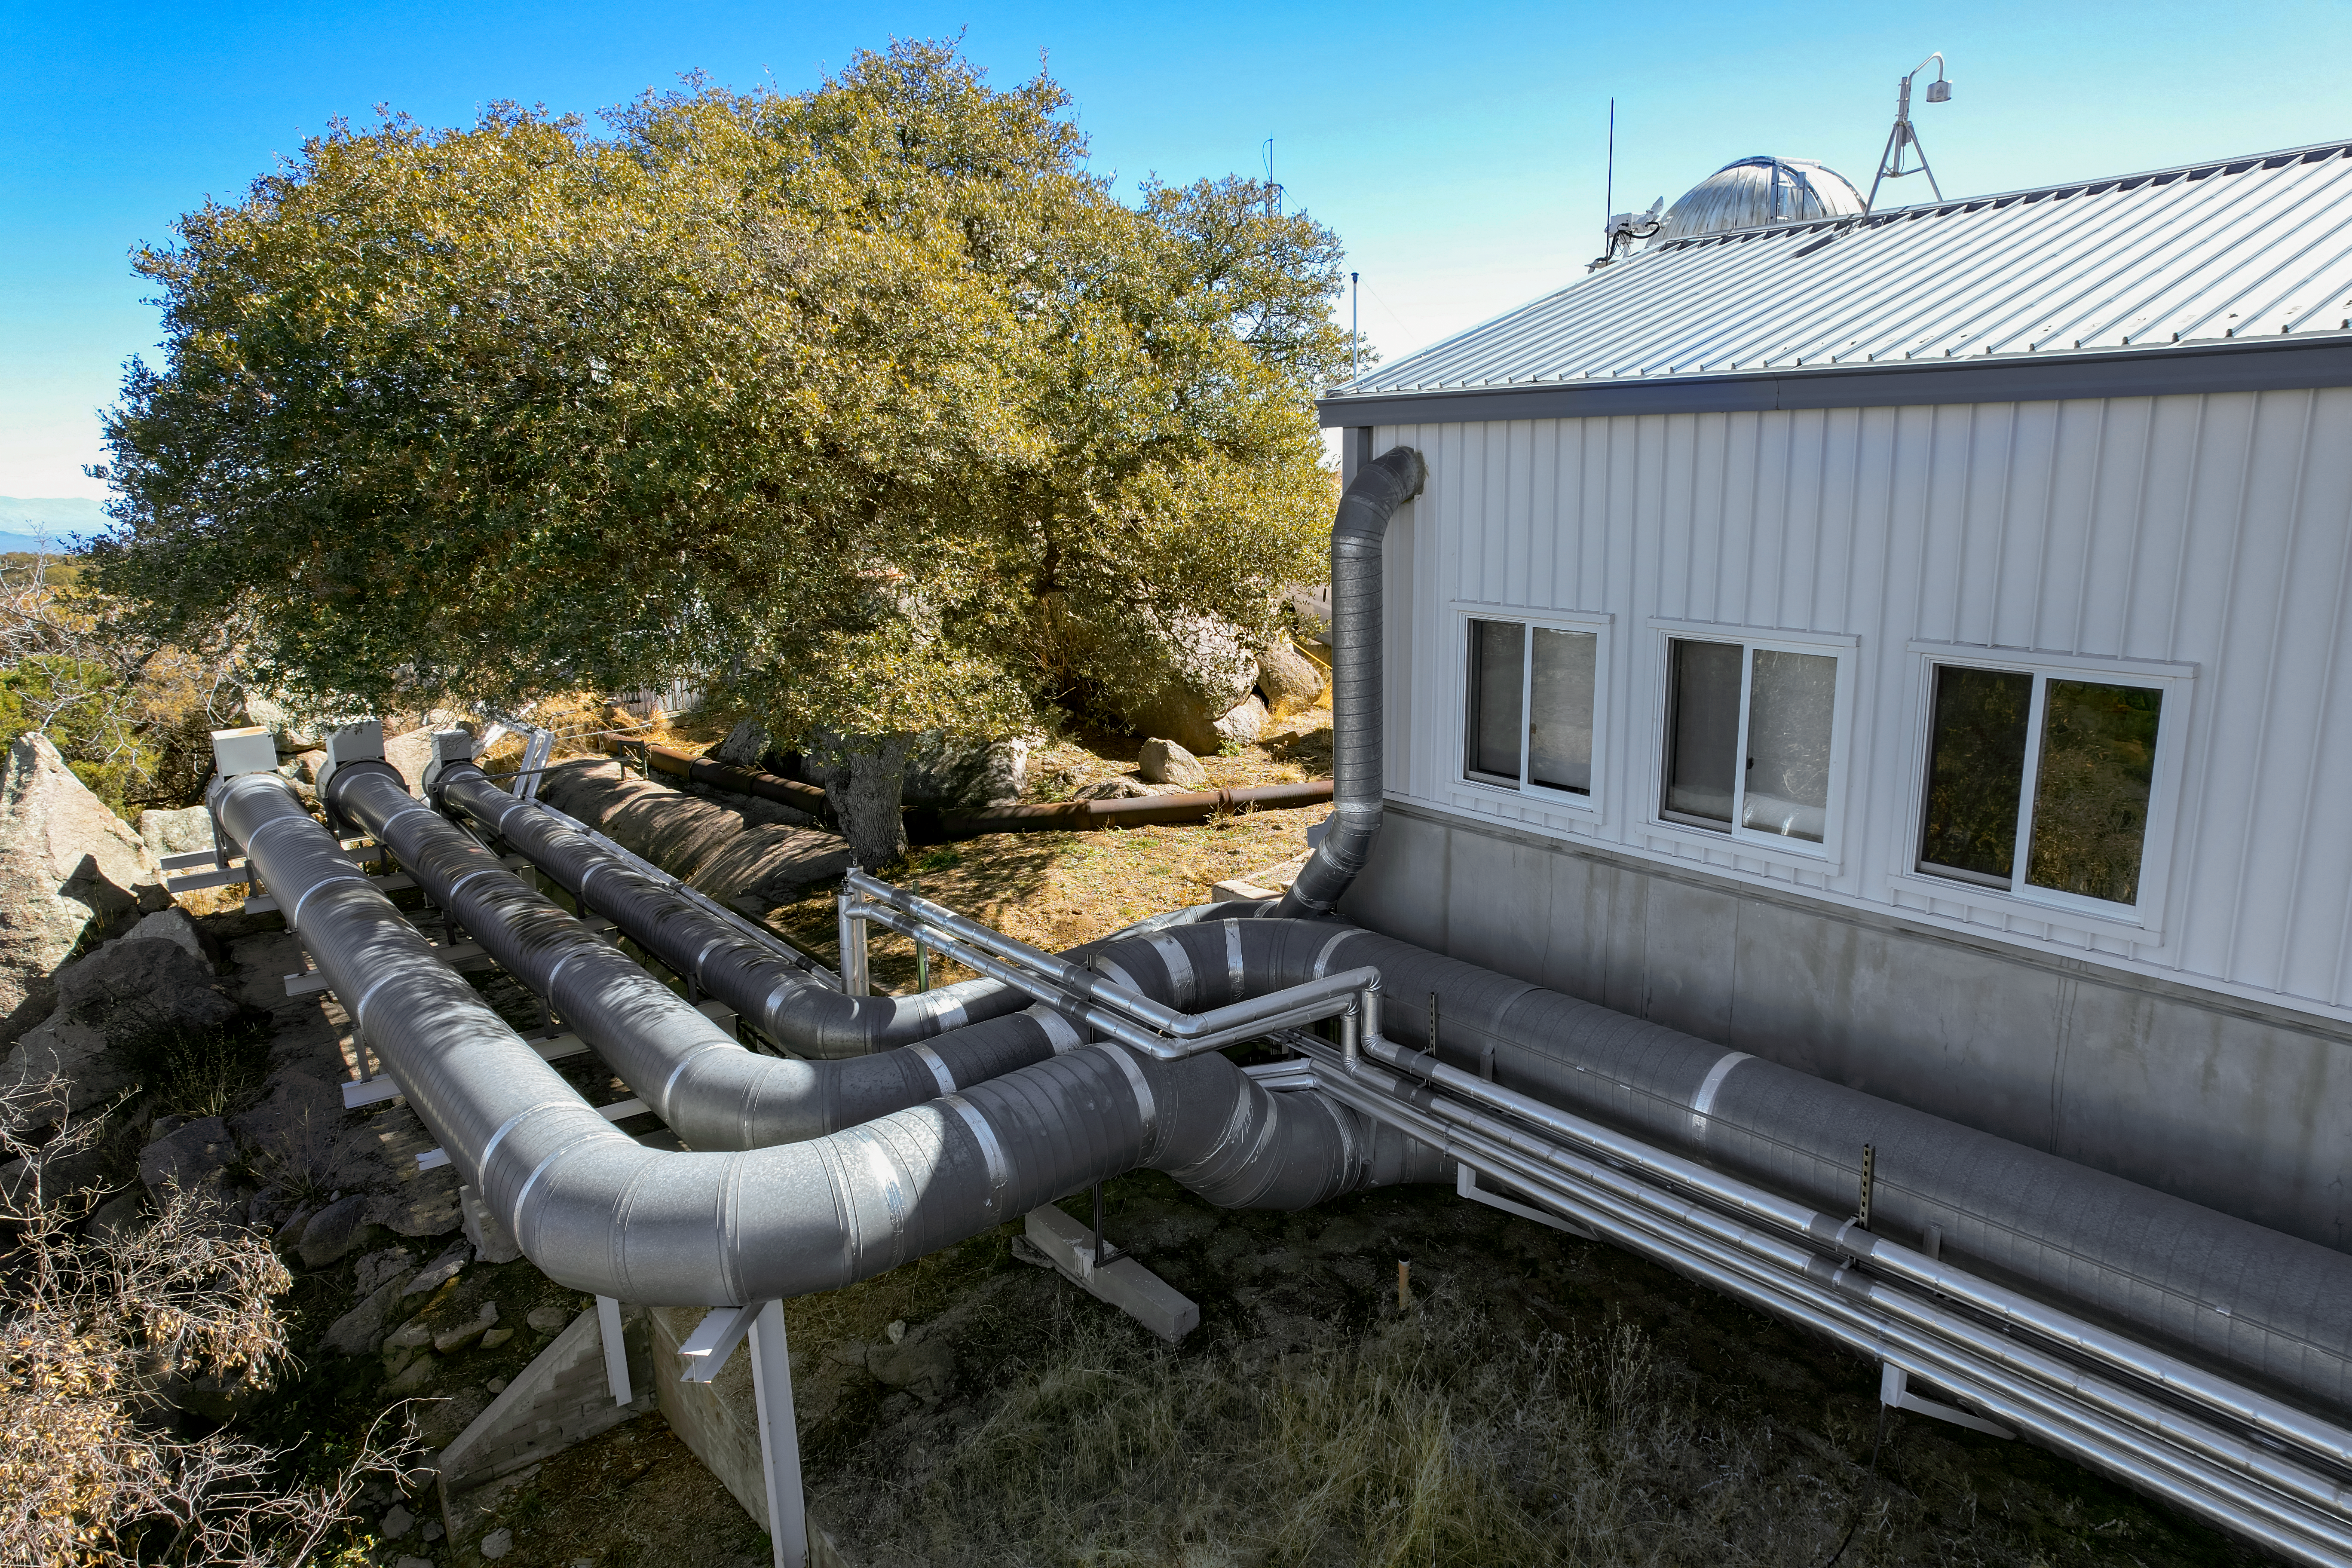

WIYN 3.5-meter Telescope Facility

The side of the WIYN 3.5-meter Telescope facility at Kitt Peak National Observatory (KPNO), a Program of NSF NOIRLab.

Credit: KPNO/NOIRLab/NSF/AURA/P. Marenfeld